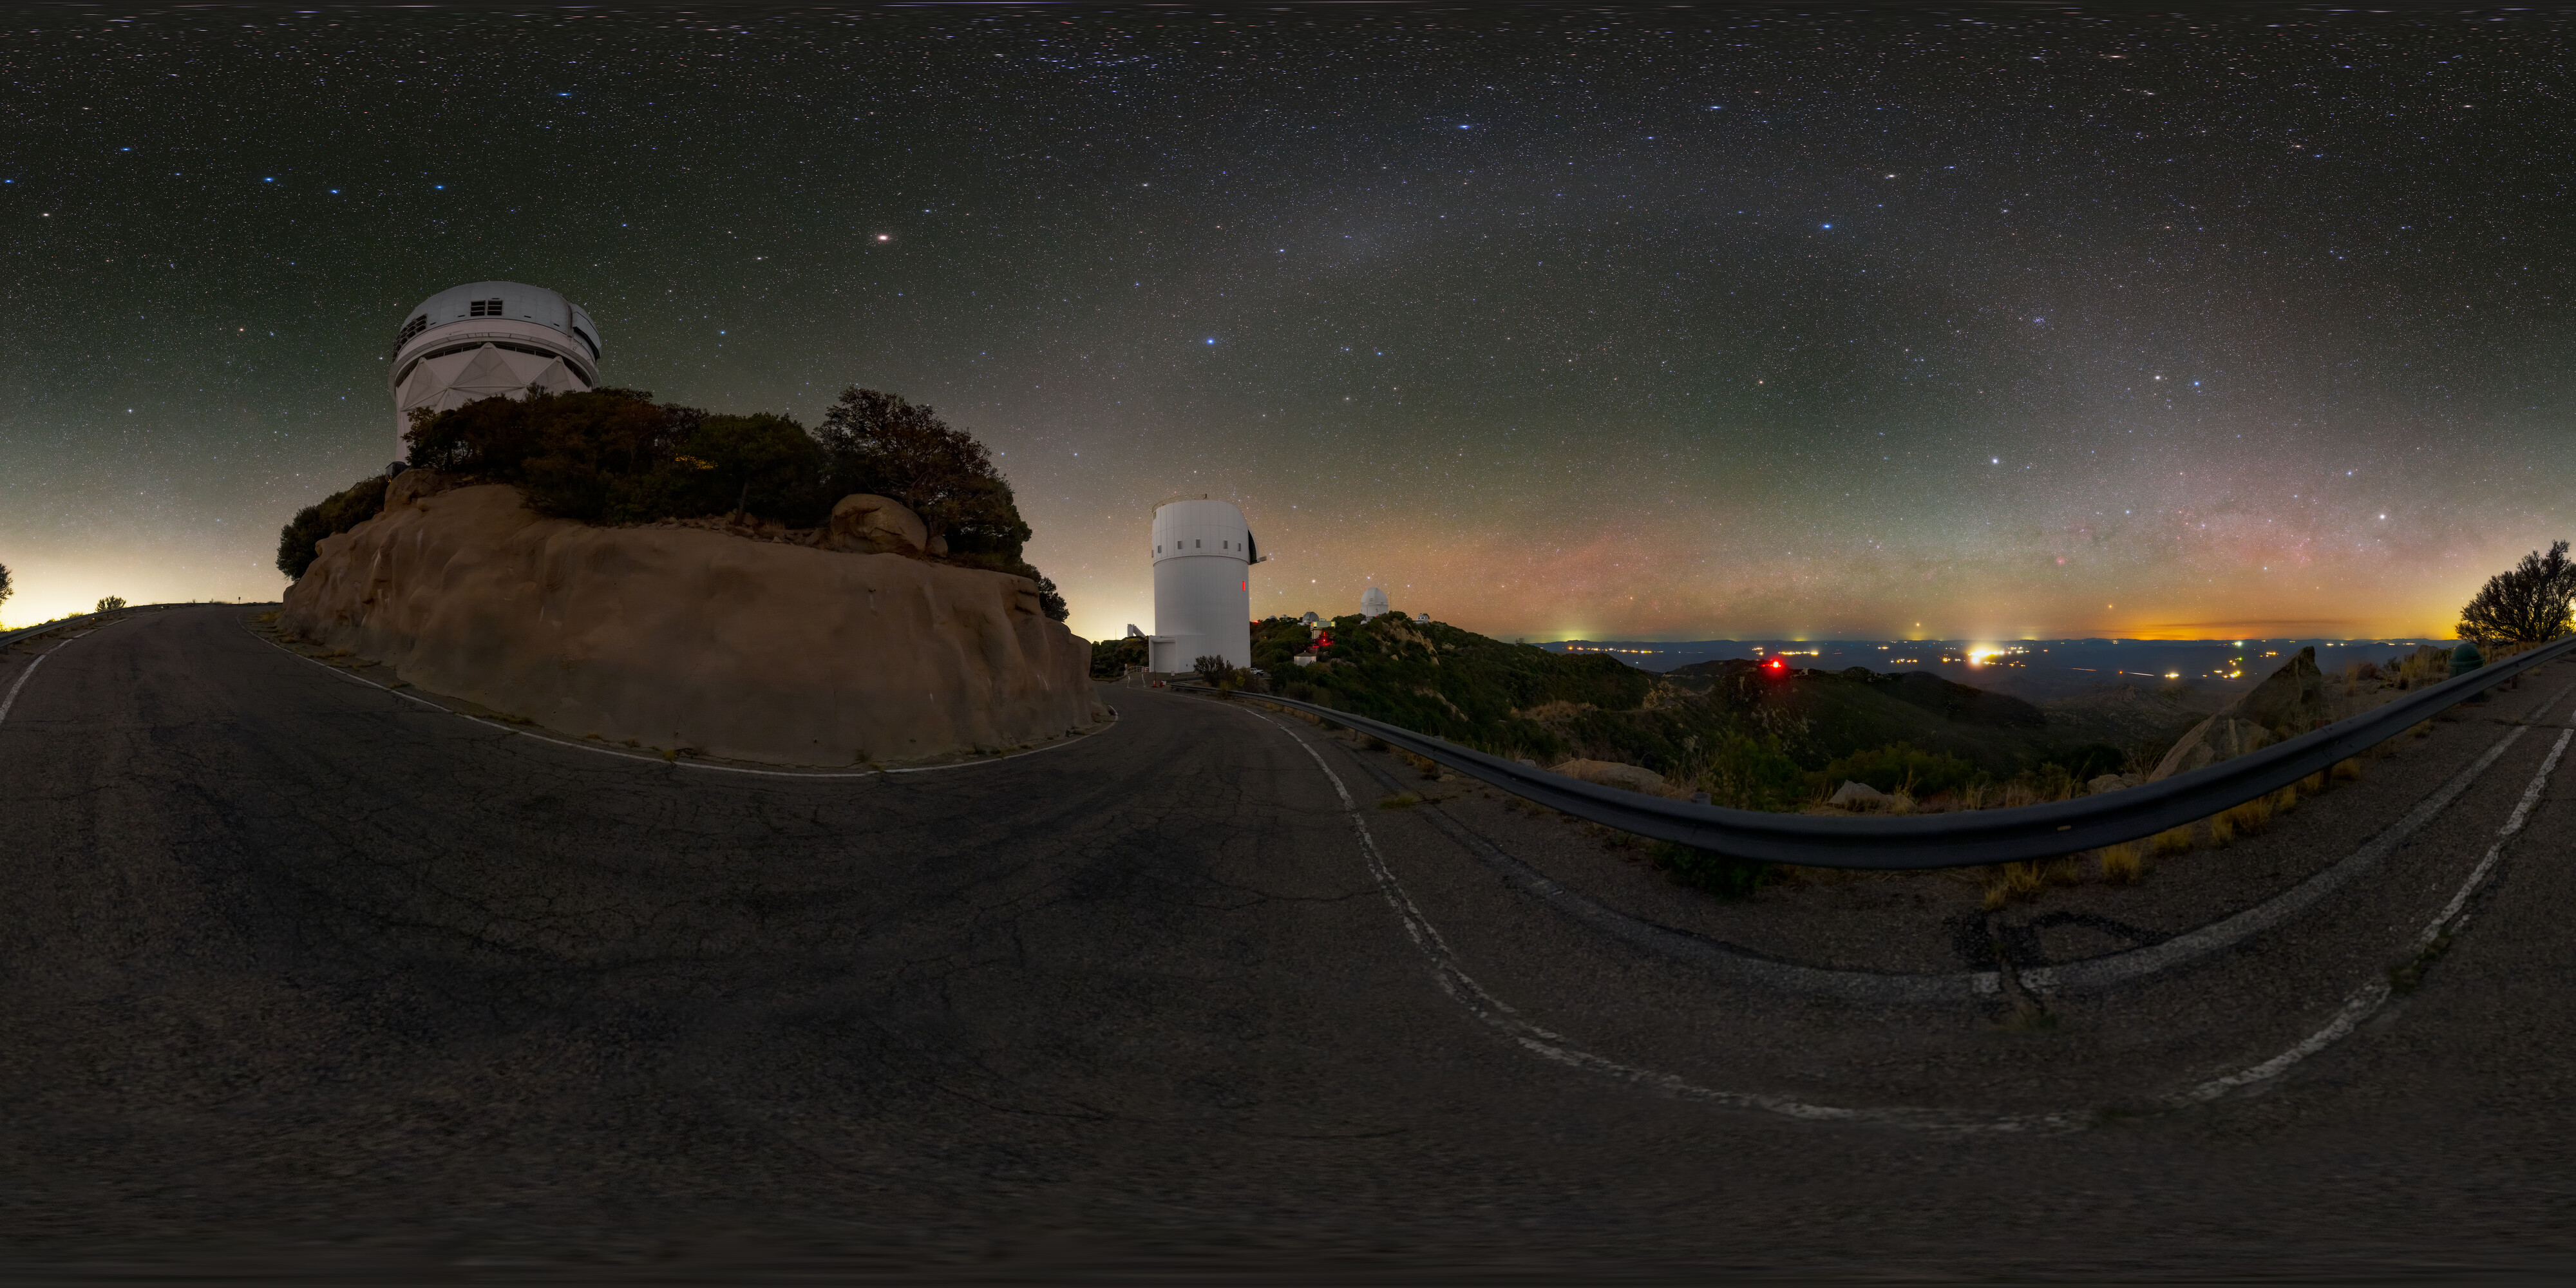

Zodiacal Arc and the UArizona Bok 2.3-meter Telescope 360 Panorama

A 360 panorama view of the zodiacal light arcing over the UA Bok 2.3-meter Telescope and Nicholas U. Mayall 4-meter Telescope located at Kitt Peak National Observatory (KPNO), a Program of NSF NOIRLab, near Tucson, Arizona.

A fulldome version of this image can be found here.

Credit: KPNO/NOIRLab/NSF/AURA/T. Slovinský